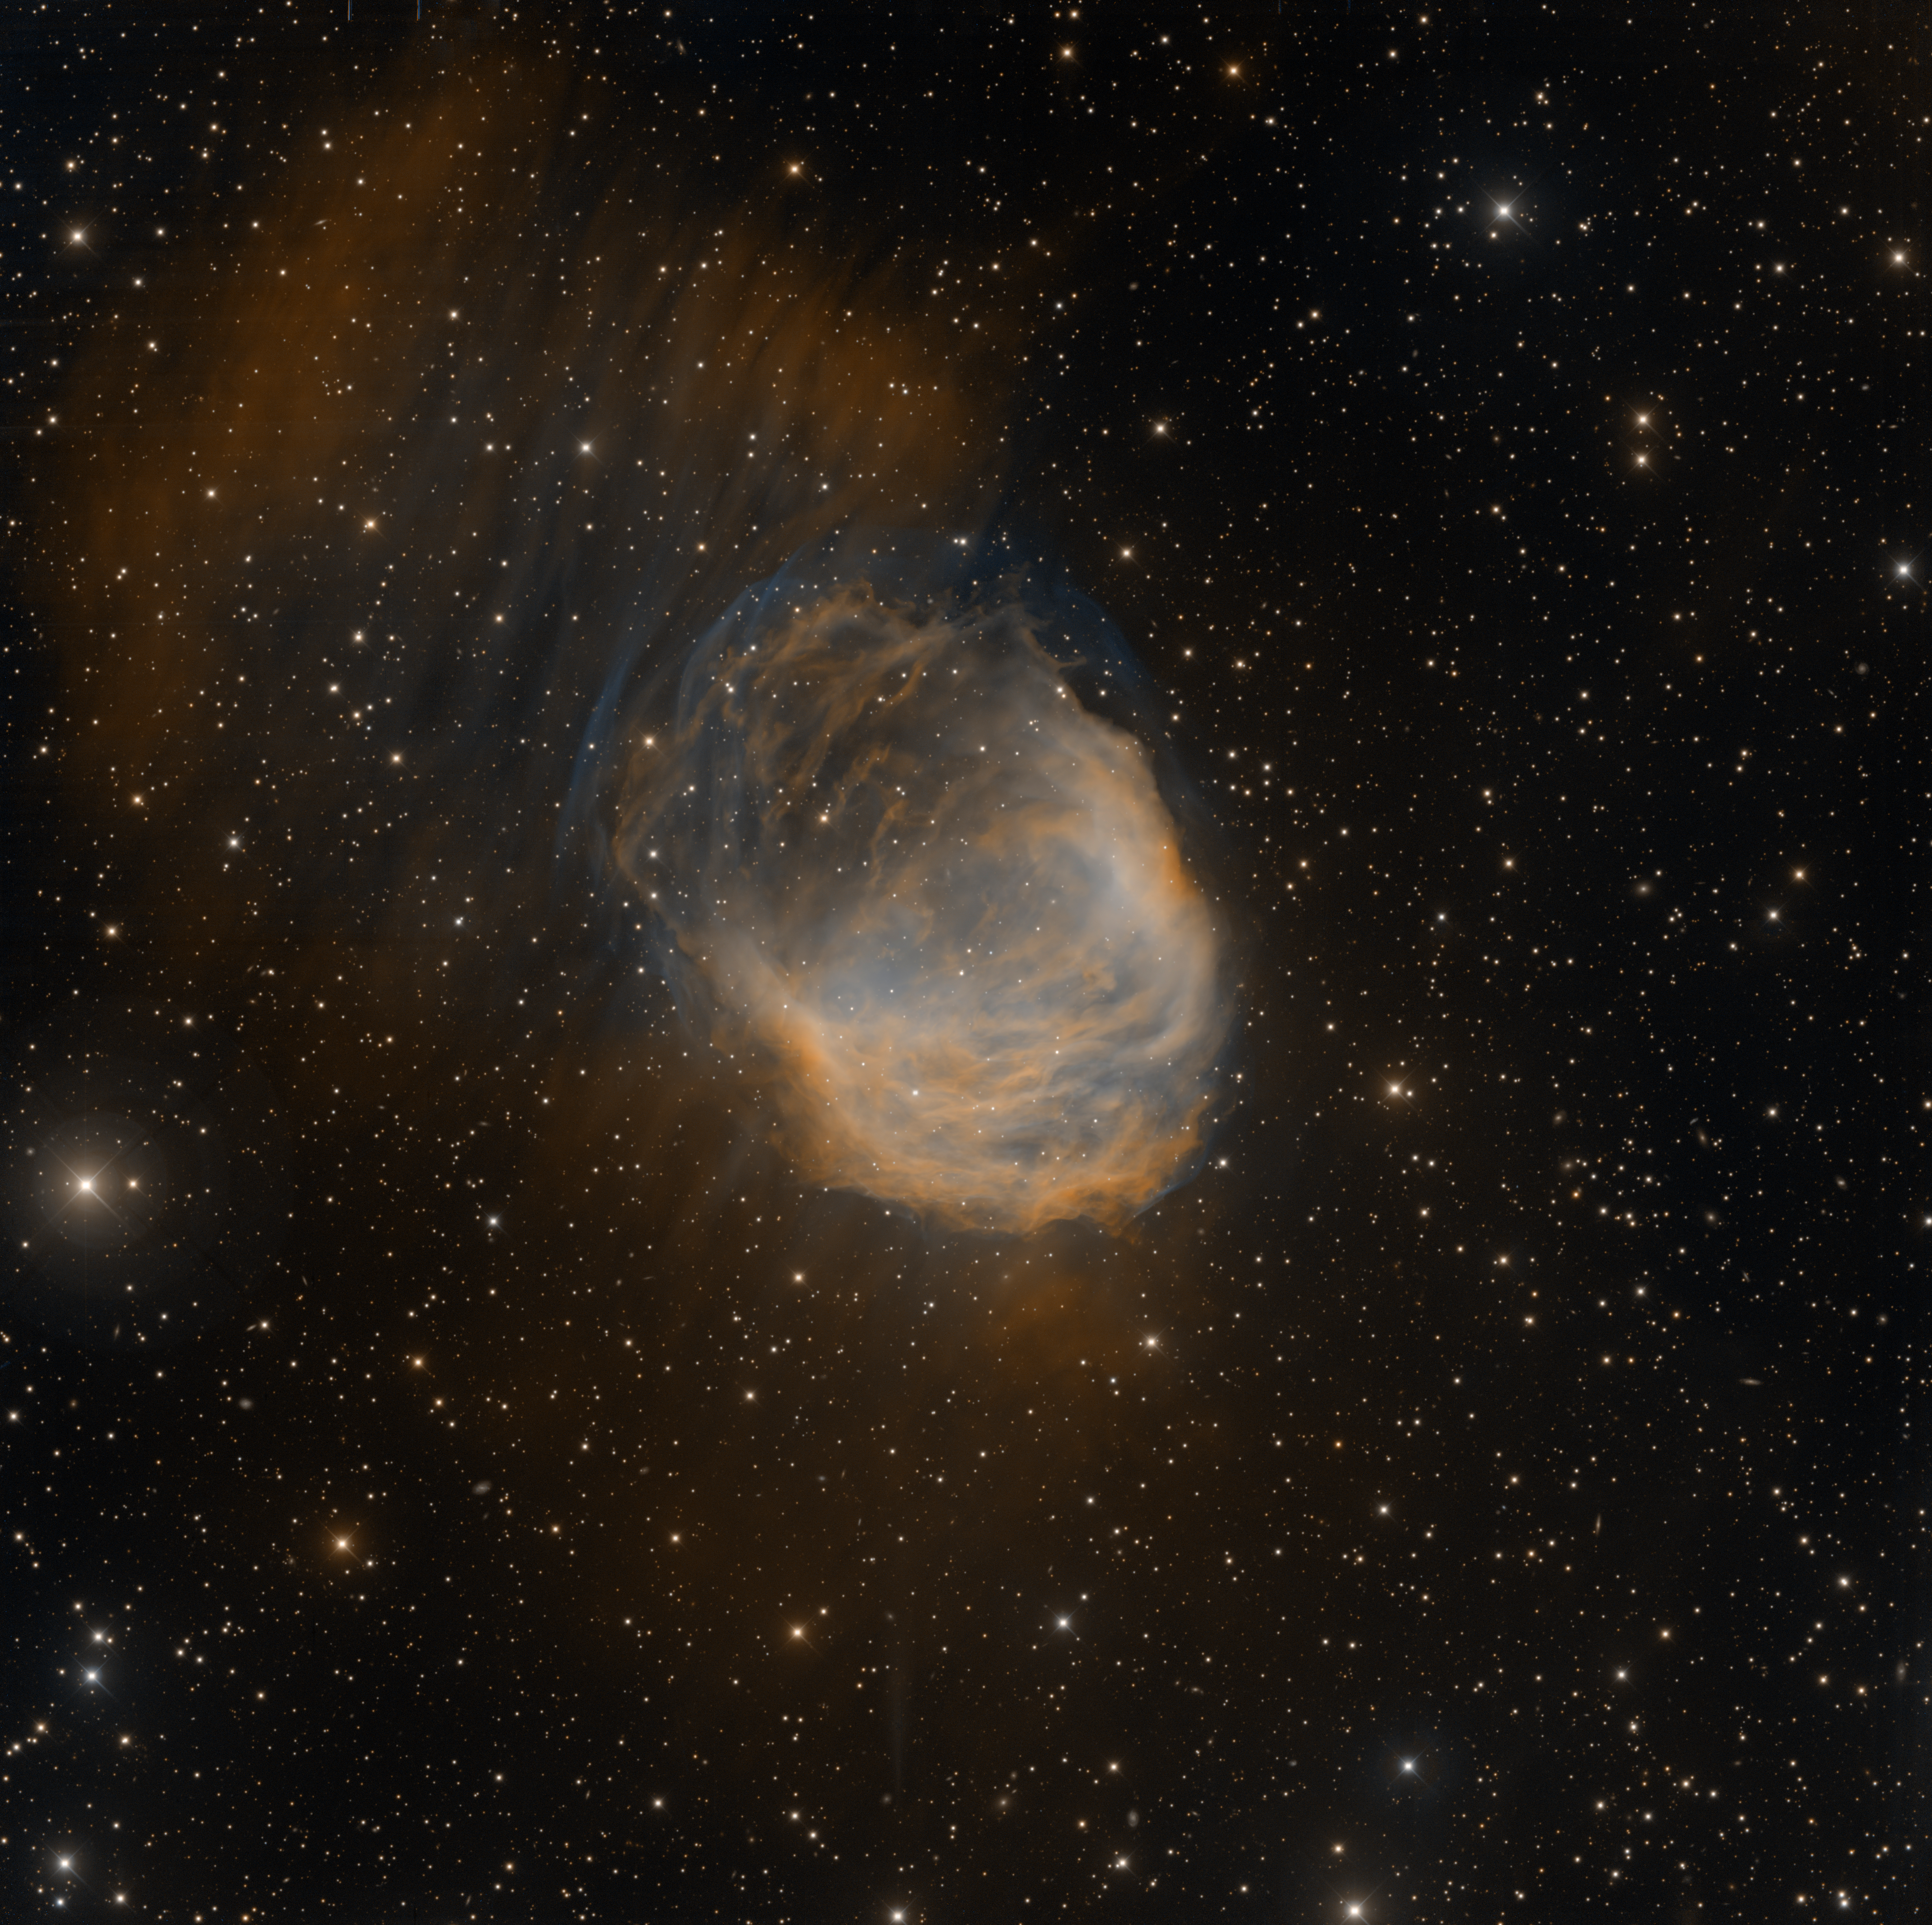

Medusa nebula, Abell 21

The Medusa nebula, known scientifically as Abell 21, is an old planetary nebula some 1,500 light-years away in the constellation Gemini. It is estimated to be over 4 light-years across. This image was taken on Oct 24th, 2008 at the Mayall telescope with the mosaic camera, with [OIII] (assigned a blue color) and H-alpha (orange) filters This image was released during the 100 Hours of Astronomy webcast, "Around the World in 80 Telescopes" held from April 3-4, 2009, during the International Year of Astronomy 2009. View the recorded event from KPNO. See also this image of NGC 6520 from CTIO, which was also released during the webcast.

Credit: T. A. Rector/University of Alaska Anchorage and H. Schweiker/NOIRLab/NSF/AURA and NOIRLab/NSF/AURA